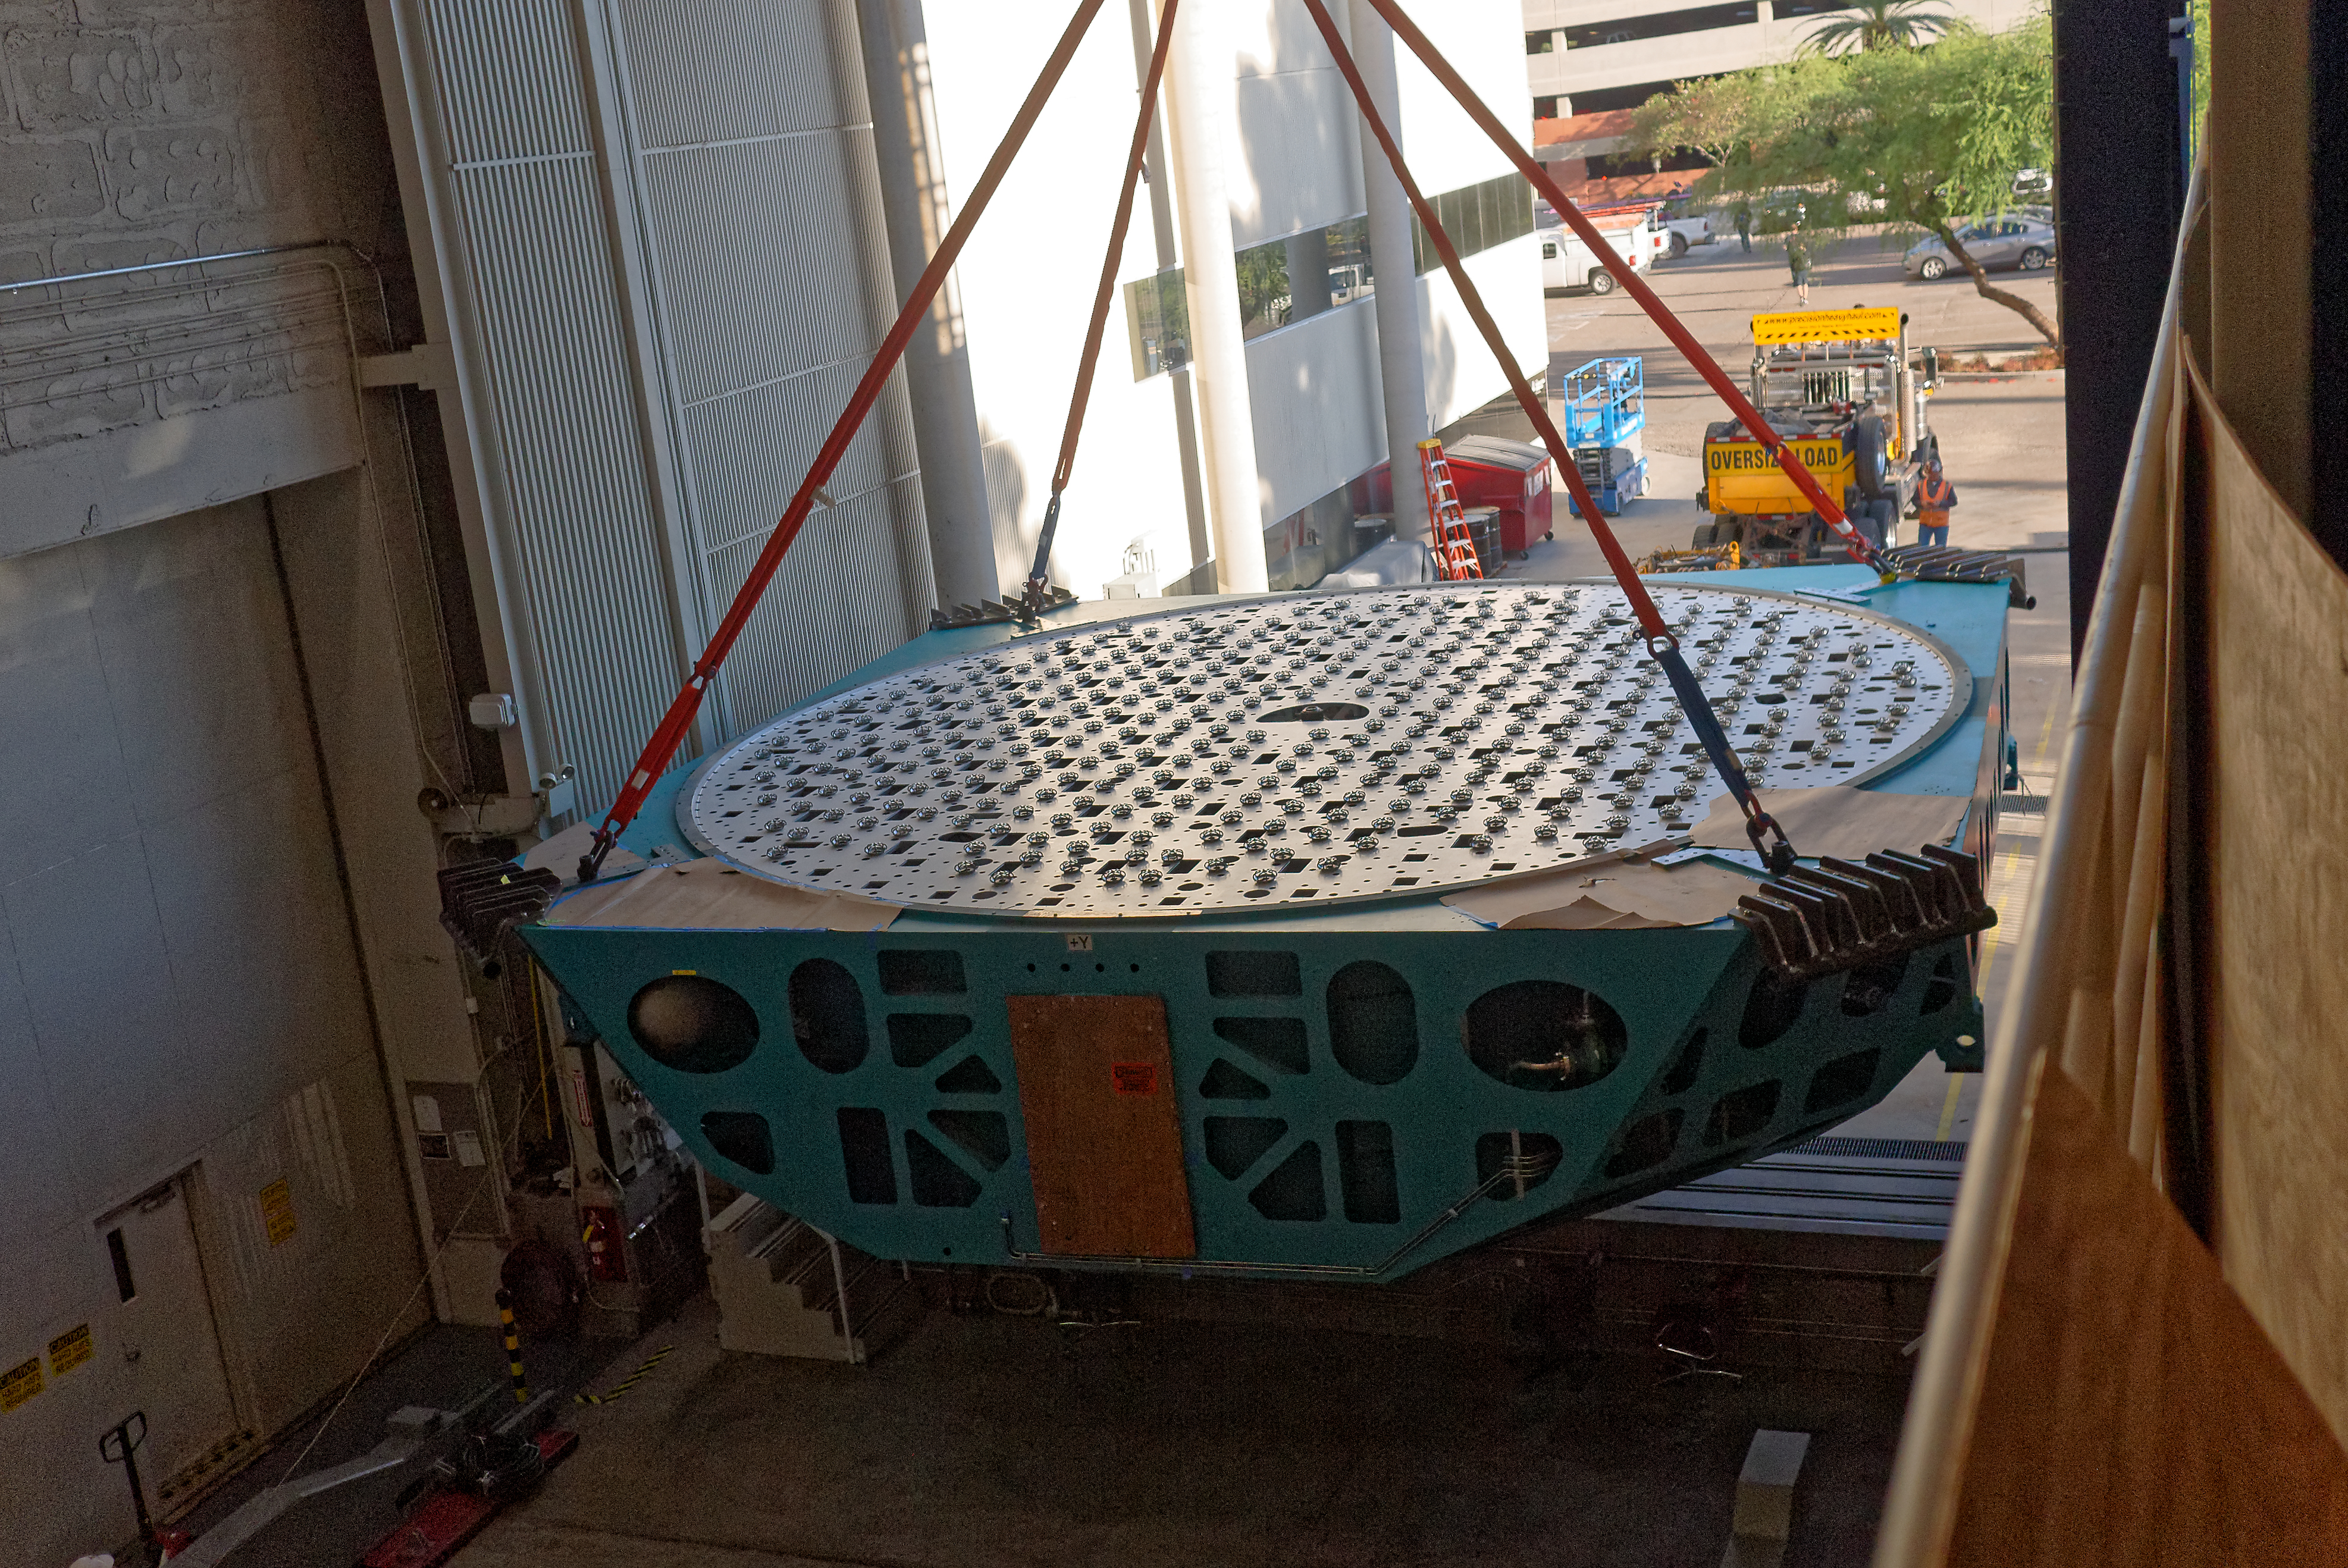

M1M3 Cell Move CAID to Mirror Lab

Early in the morning on October 10, 2018, the Primary/Tertiary Mirror (M1M3) Cell (the steel structure that supports the mirror) was moved from CAID Industries, where it was manufactured, to the Richard F. Caris Mirror Lab on the University of Arizona campus. At the Mirror Lab it will be integrated with the M1M3 mirror, which is scheduled to be removed from storage and delivered to the Mirror Lab next week. Here, the Cell is lifted from the truck and moved into the Mirror Lab by crane.

Credit: Rubin Observatory/NSF/AURA